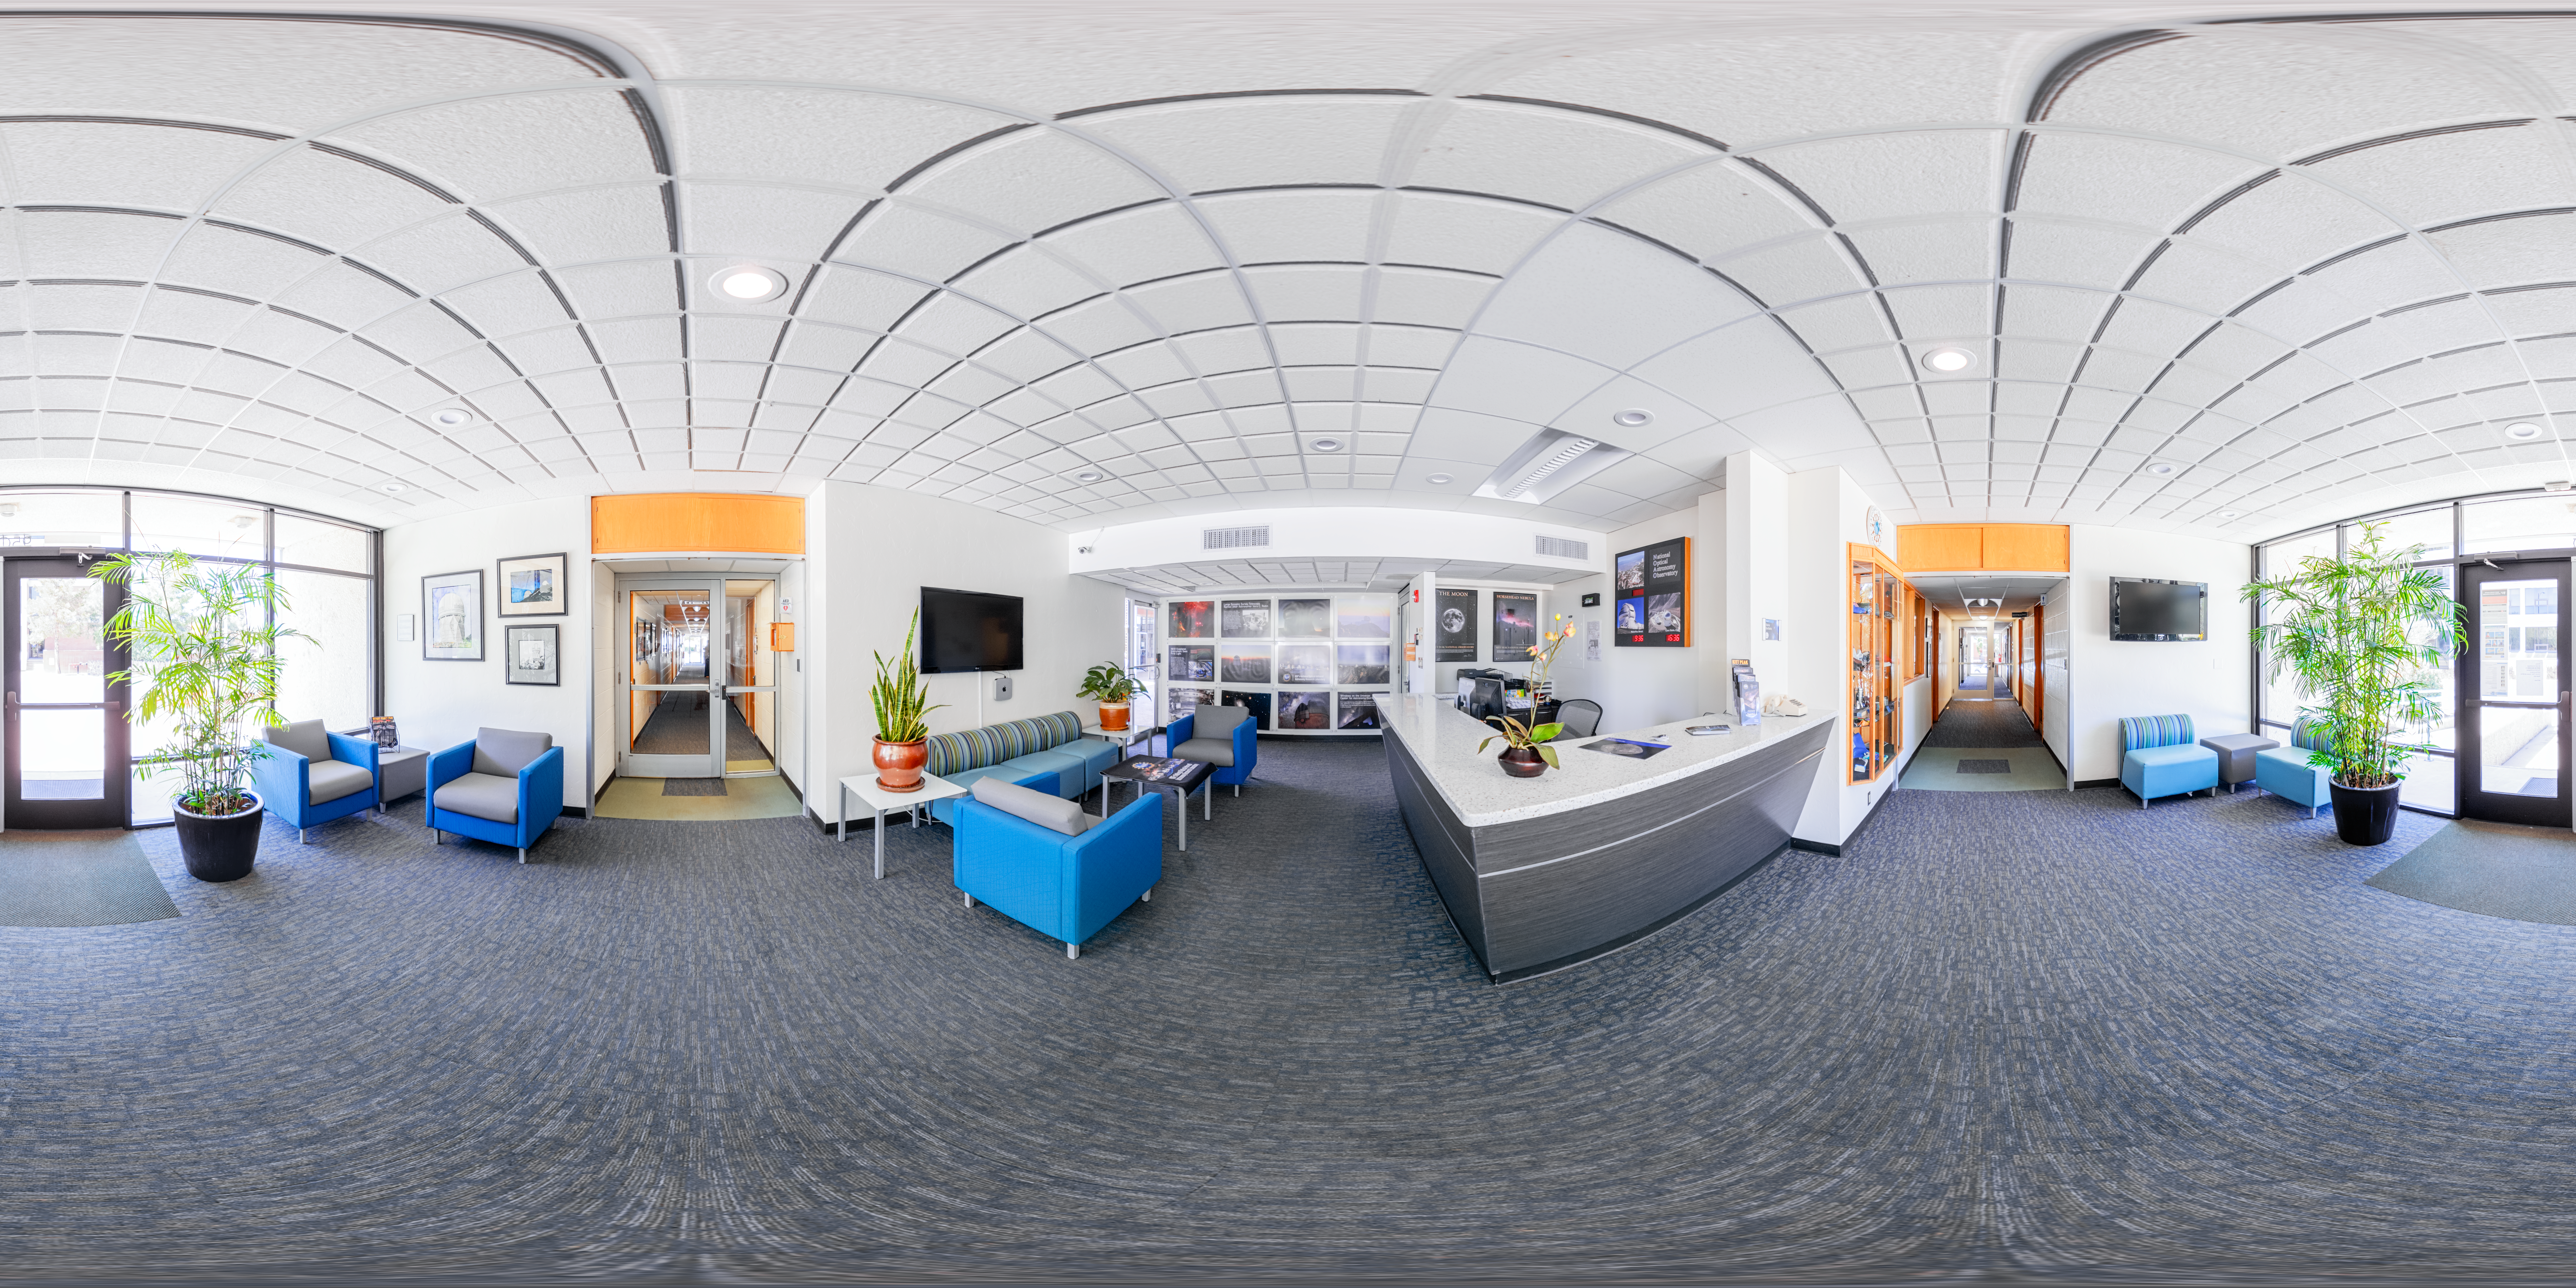

NOIRLab HQ Front Desk 360 Panorama

A 360 panorama of the front desk reception area at NOIRLab headquarters in Tucson, Arizona.

( Formerly known as NOAO. )

Credit: NOIRLab/NSF/AURA/ T. Slovinský